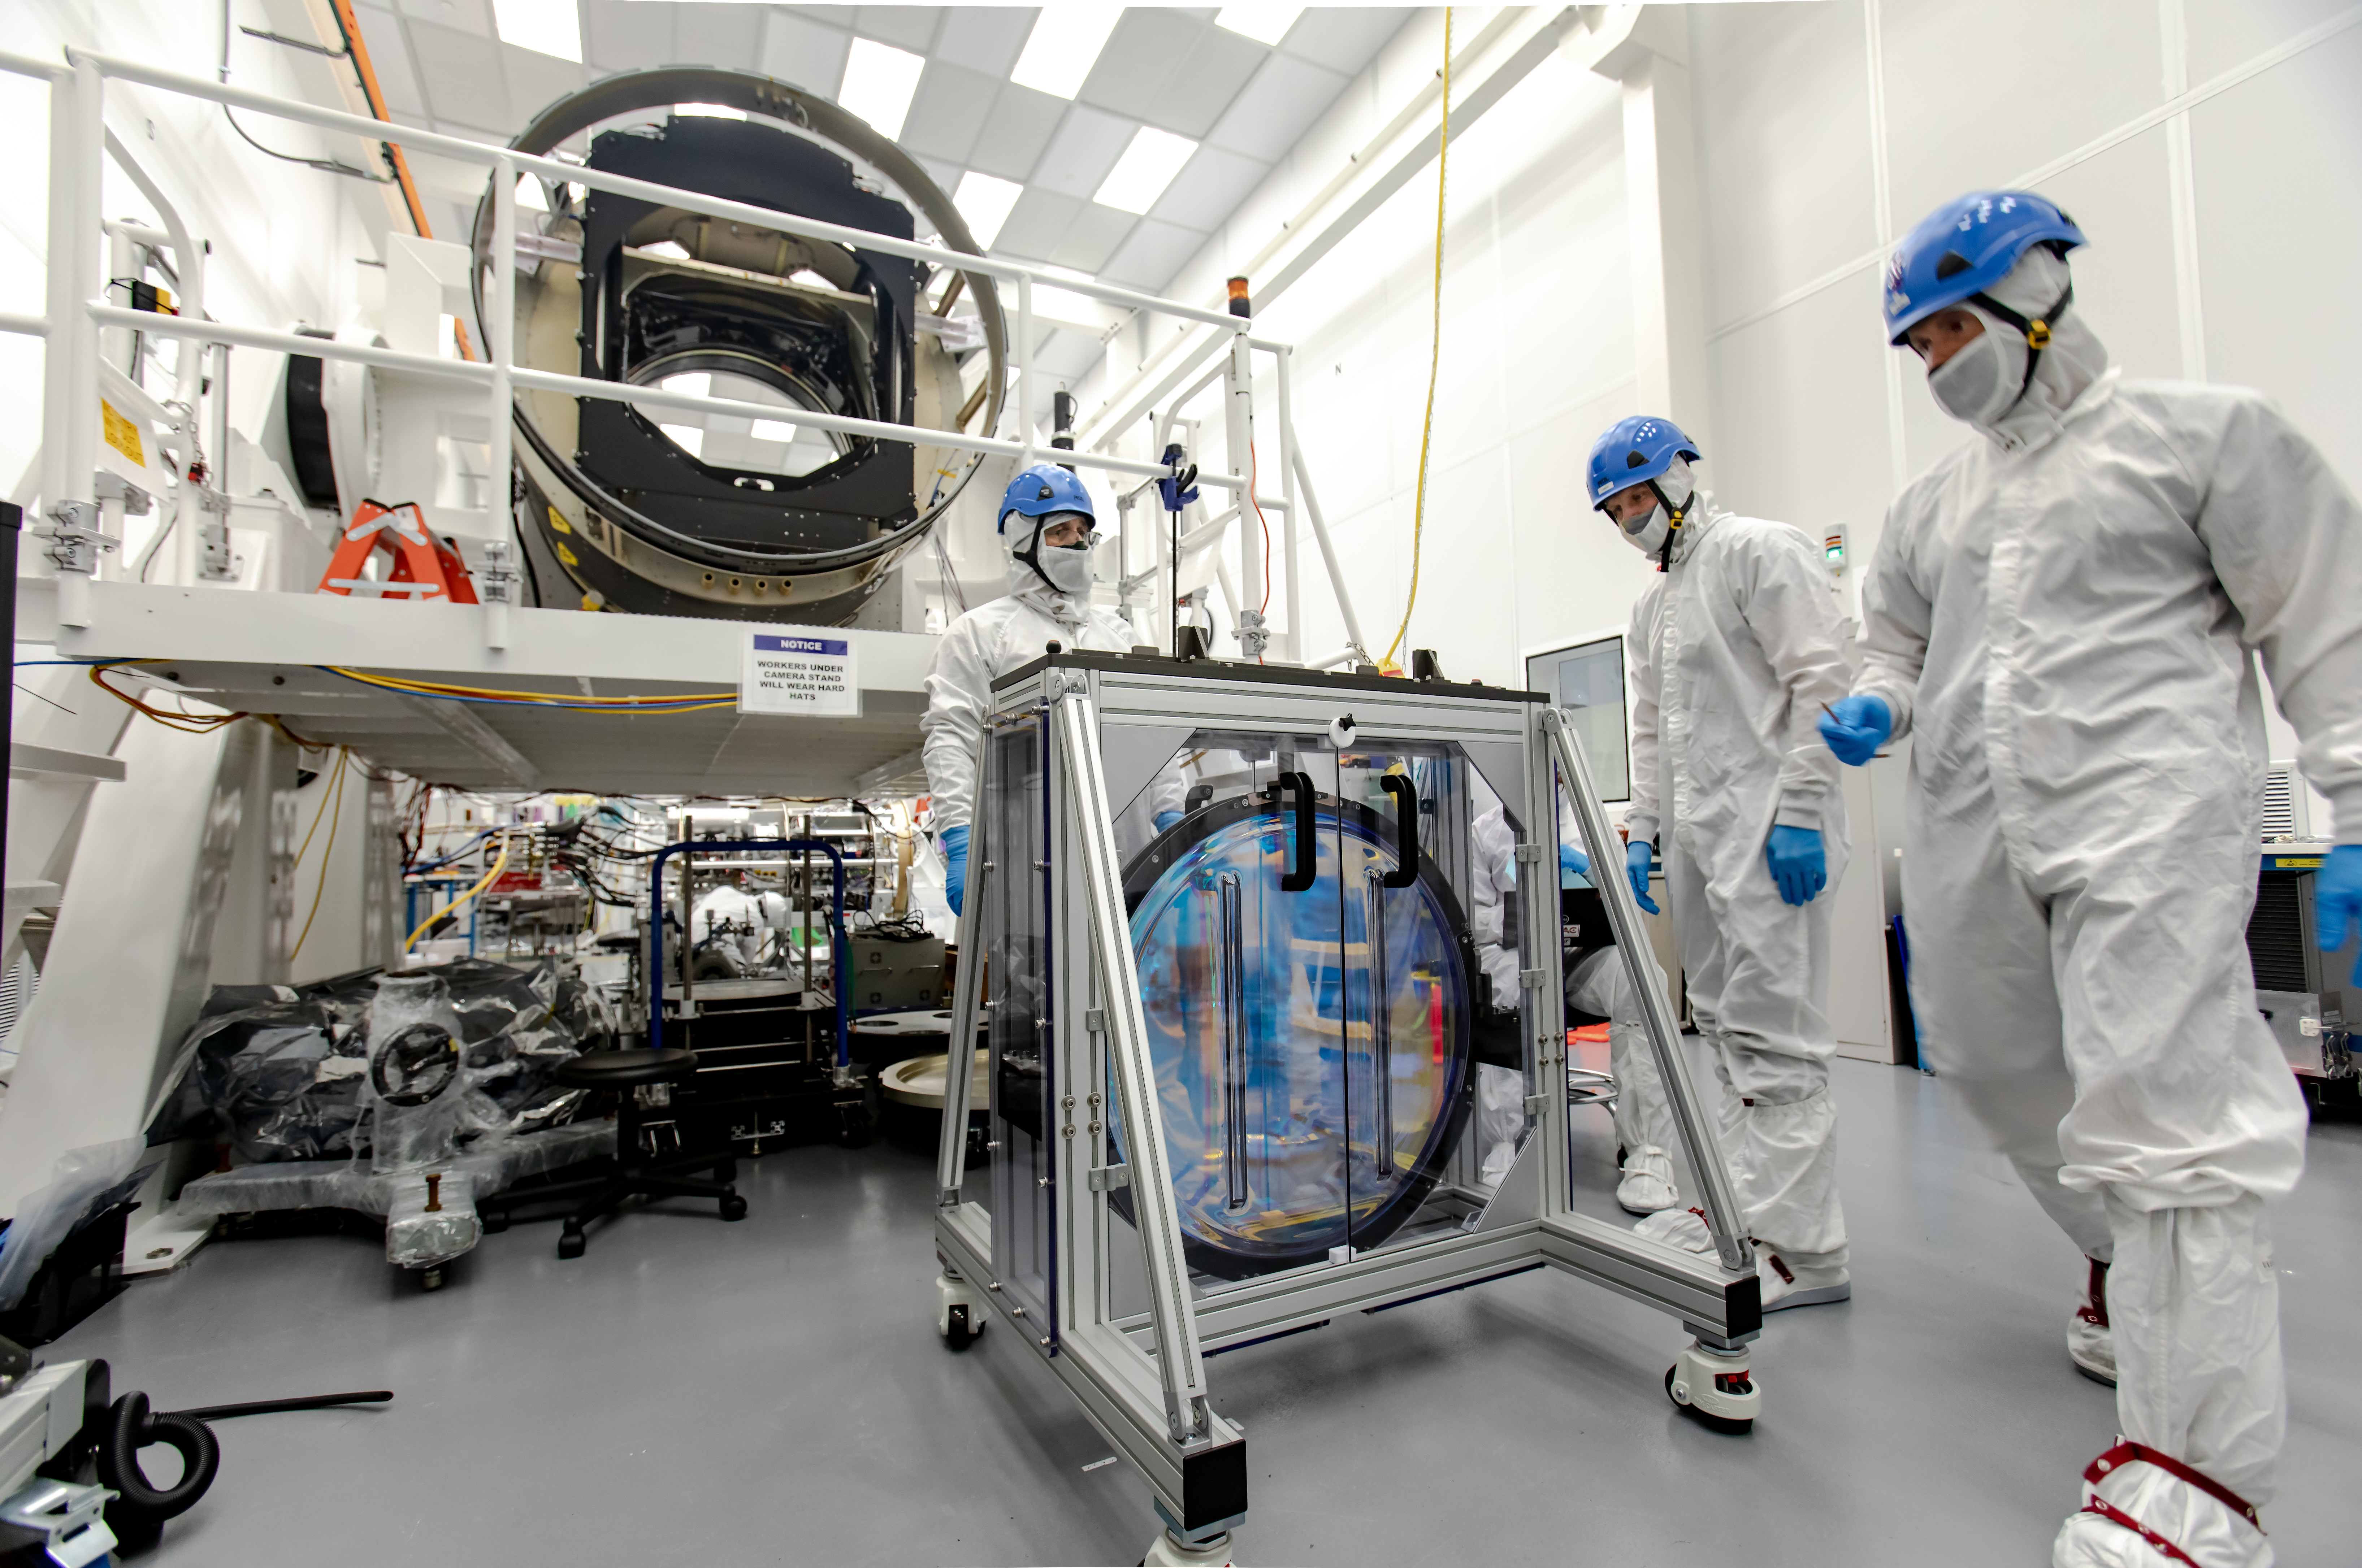

LSST R-Band Optical Filter

SLAC's LSST team carefully unpack, examine, test and store the r-band filter, the first of six optic filters that will be part of the completed LSST Camera.

Credit: Jacqueline Ramseyer Orrell/SLAC National Accelerator Laboratory